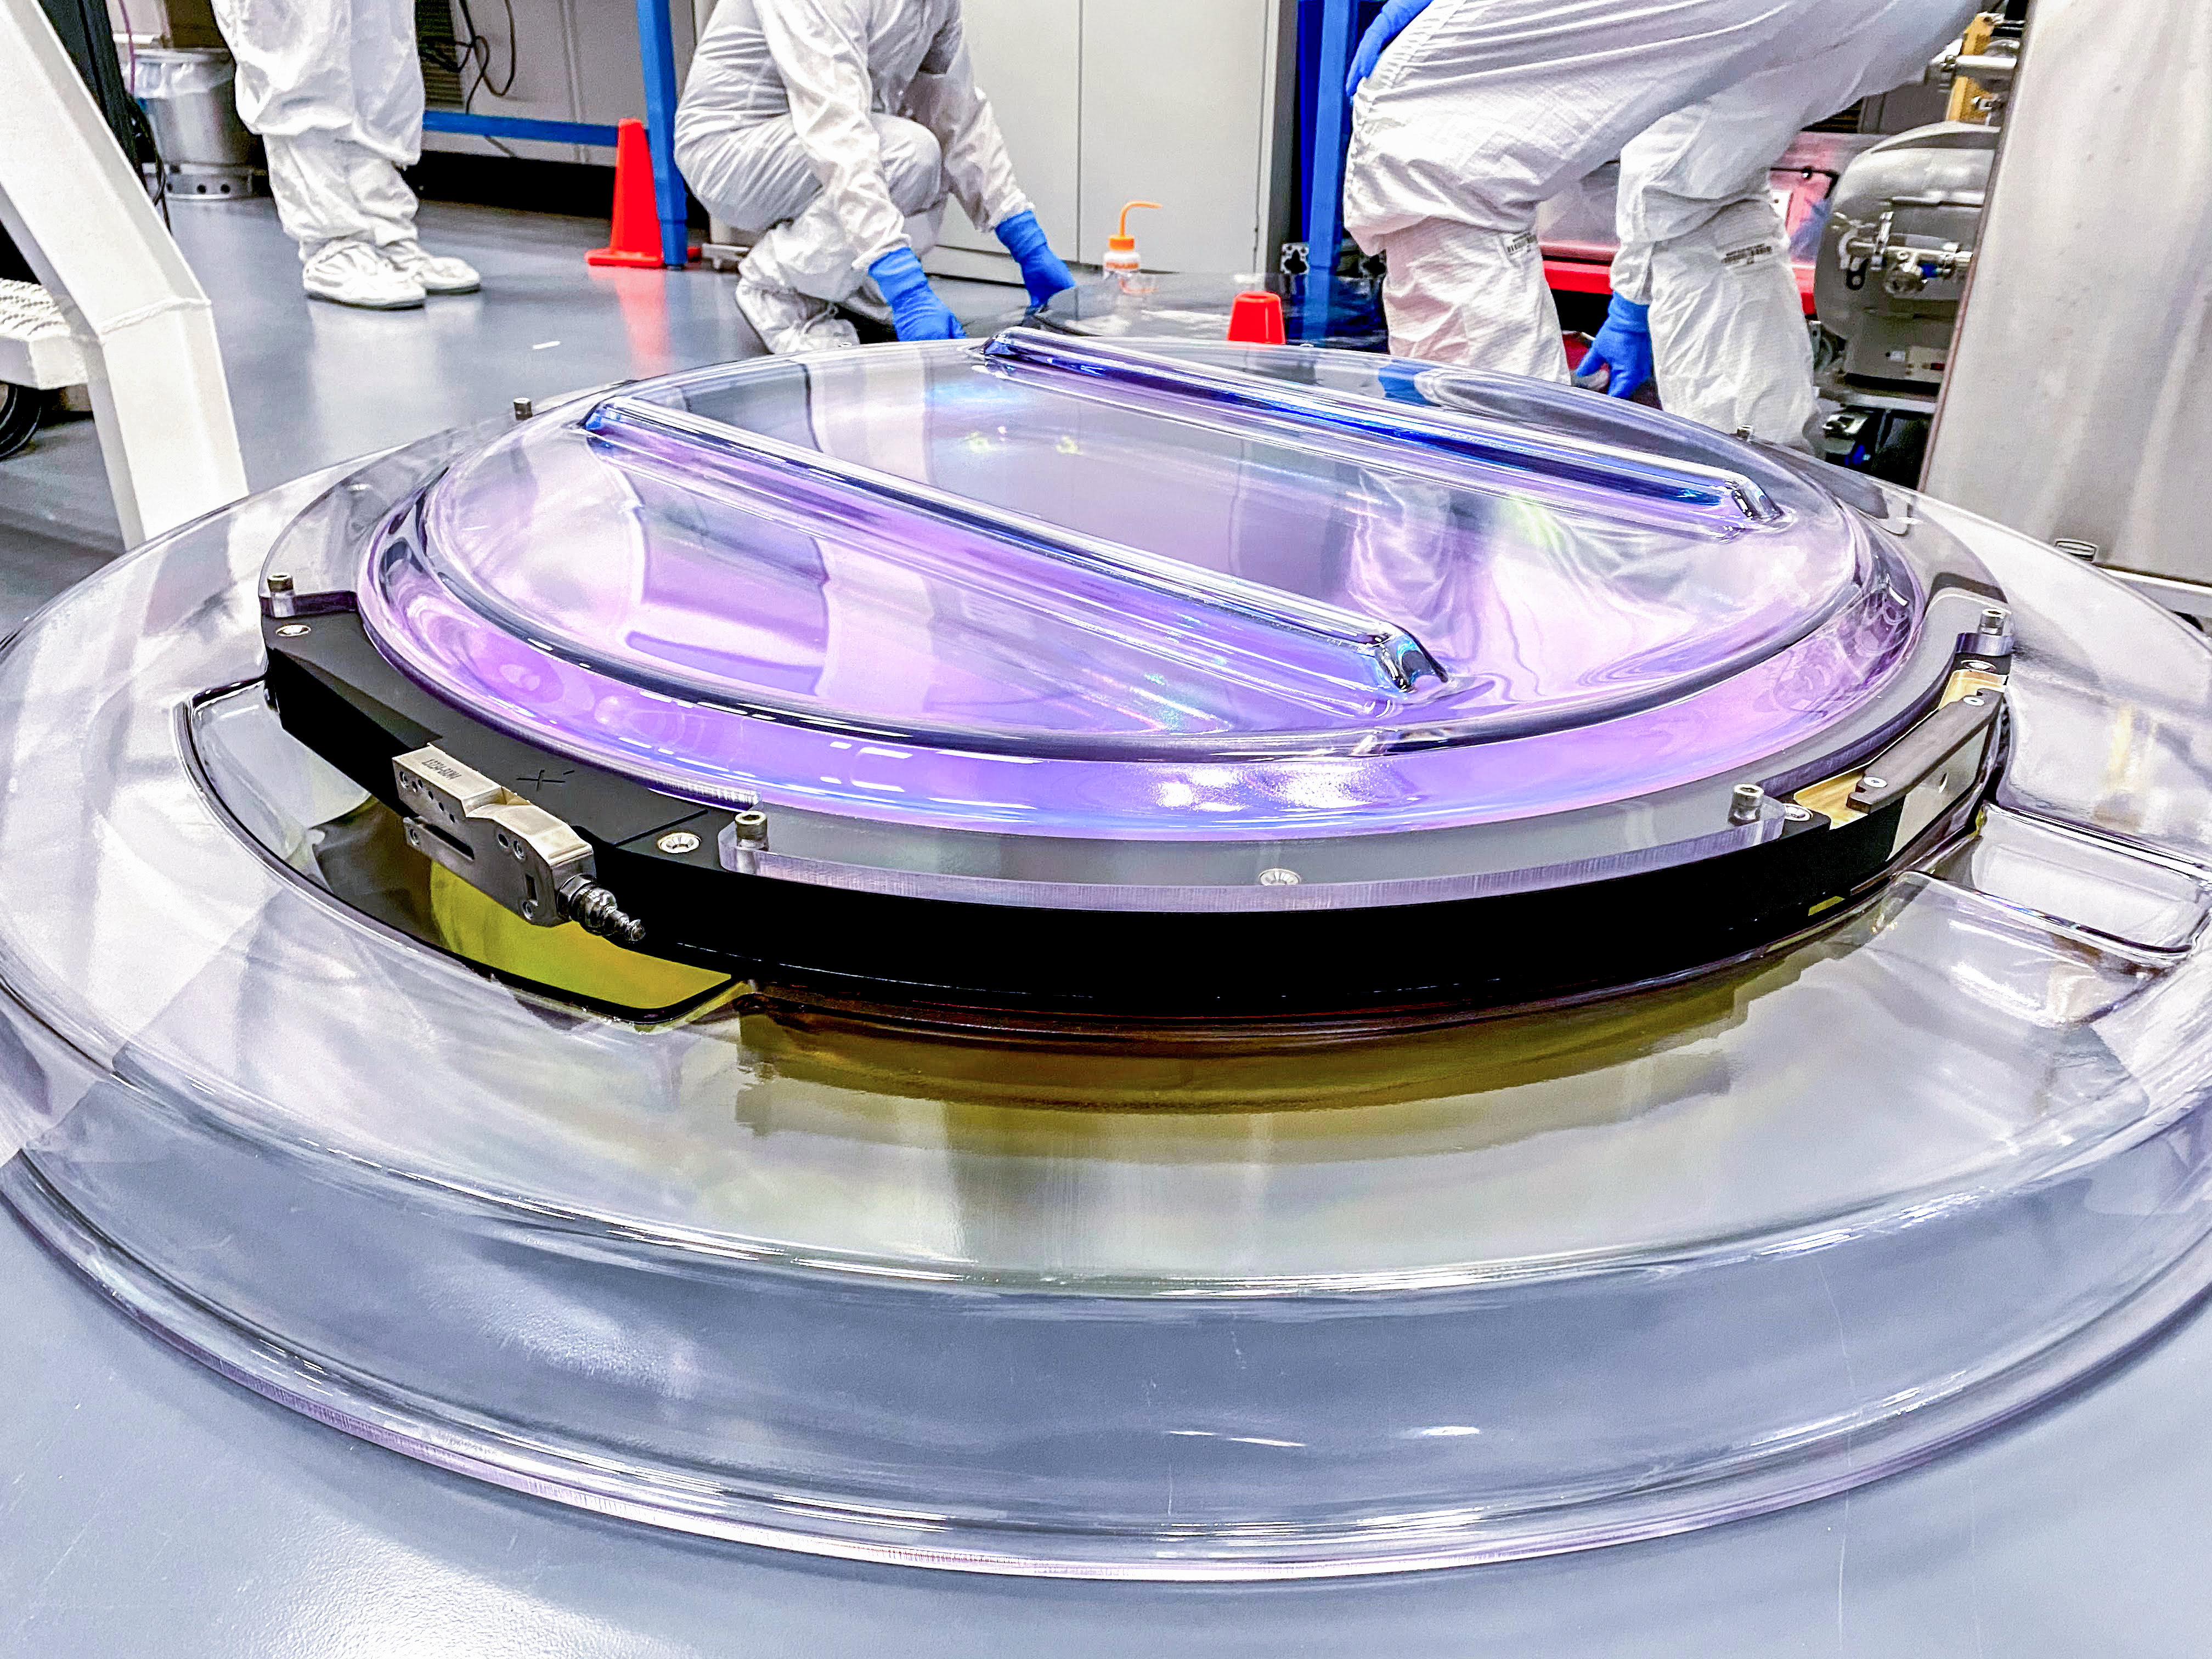

Rubin r-band filter

The first completed filter for the Rubin Observatory LSST Camera has arrived at SLAC National Accelerator Laboratory. The r-band filter was delivered to SLAC on March 12th, marking an exciting milestone for the LSST Camera team.

Credit: Travis Lange/SLAC National Accelerator Laboratory